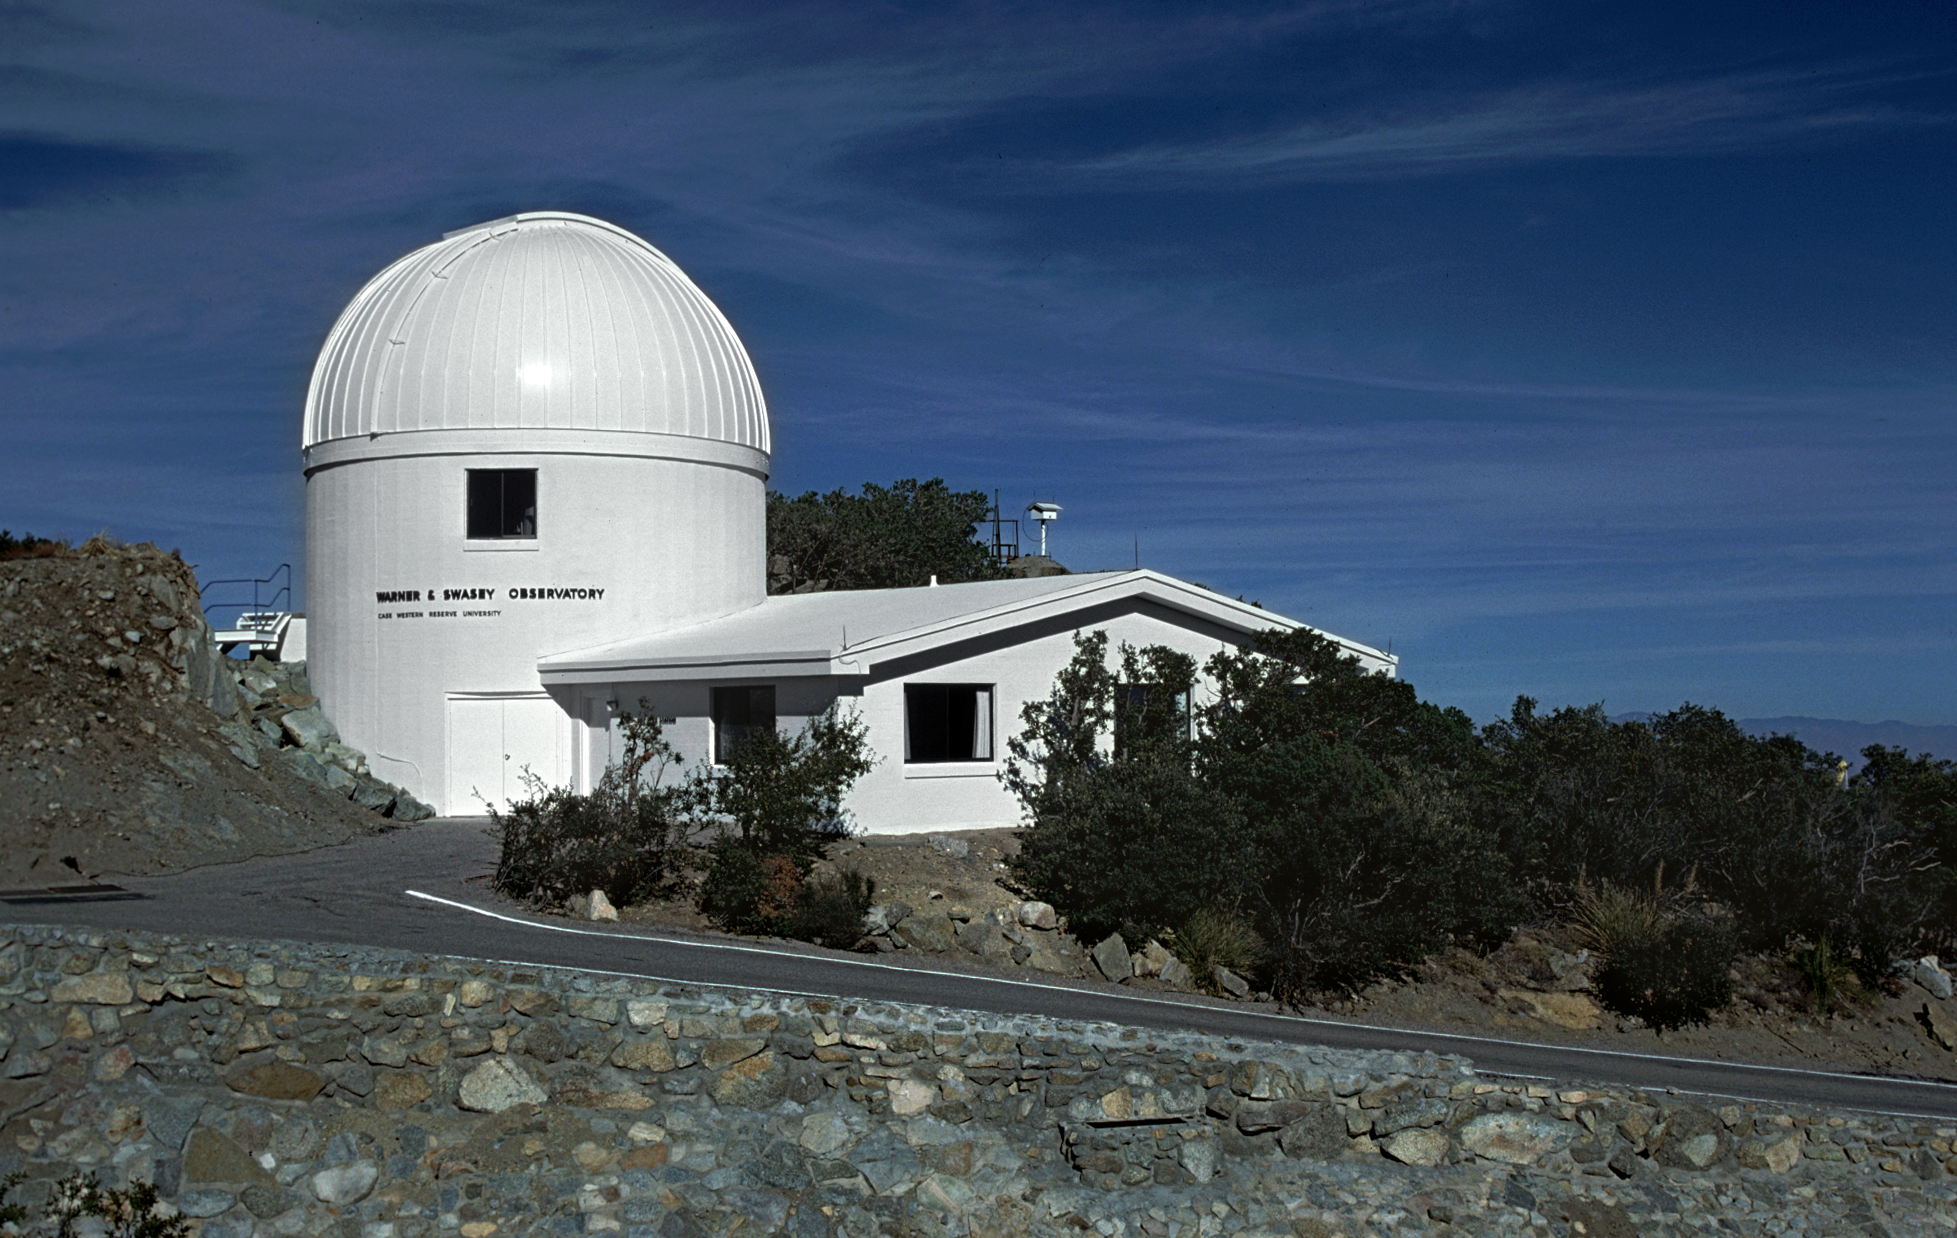

Burrell Schmidt Telescope

The Burrell Schmidt Telescope of the Warner and Swasey Observatory of the Case Western Reserve University, installed on Kitt Peak (1979).

Credit: NOIRLab/NSF/AURA